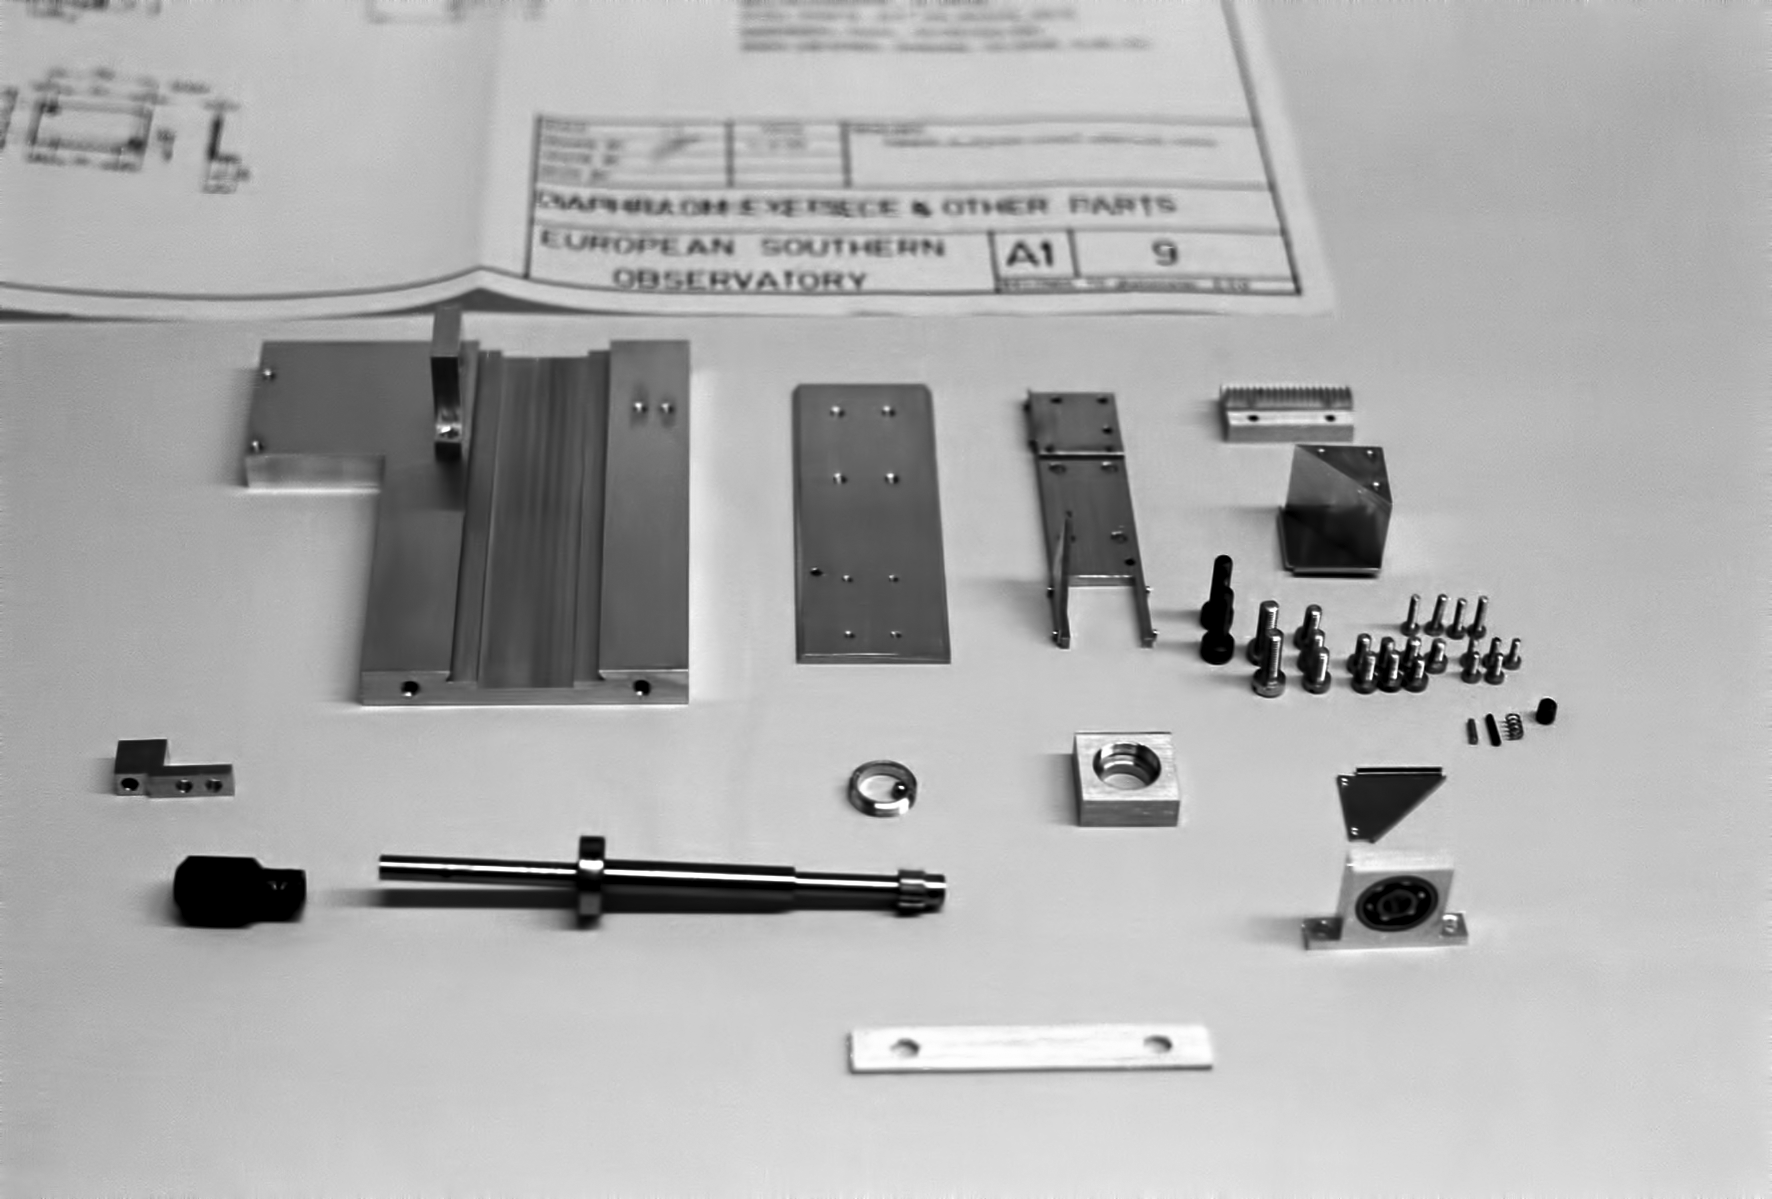

Assembling the ESO 1-metre telescope

The ESO 1-metre telescope was the first telescope installed at the La Silla Observatory, in 1966. It was used until 1994 as a photometric telescope, both in the visible with a single channel photometer, and in the infrared with an InSb photometer and a bolometer. Since 1994 it has been fully dedicated to the DENIS project.

Credit: ESO